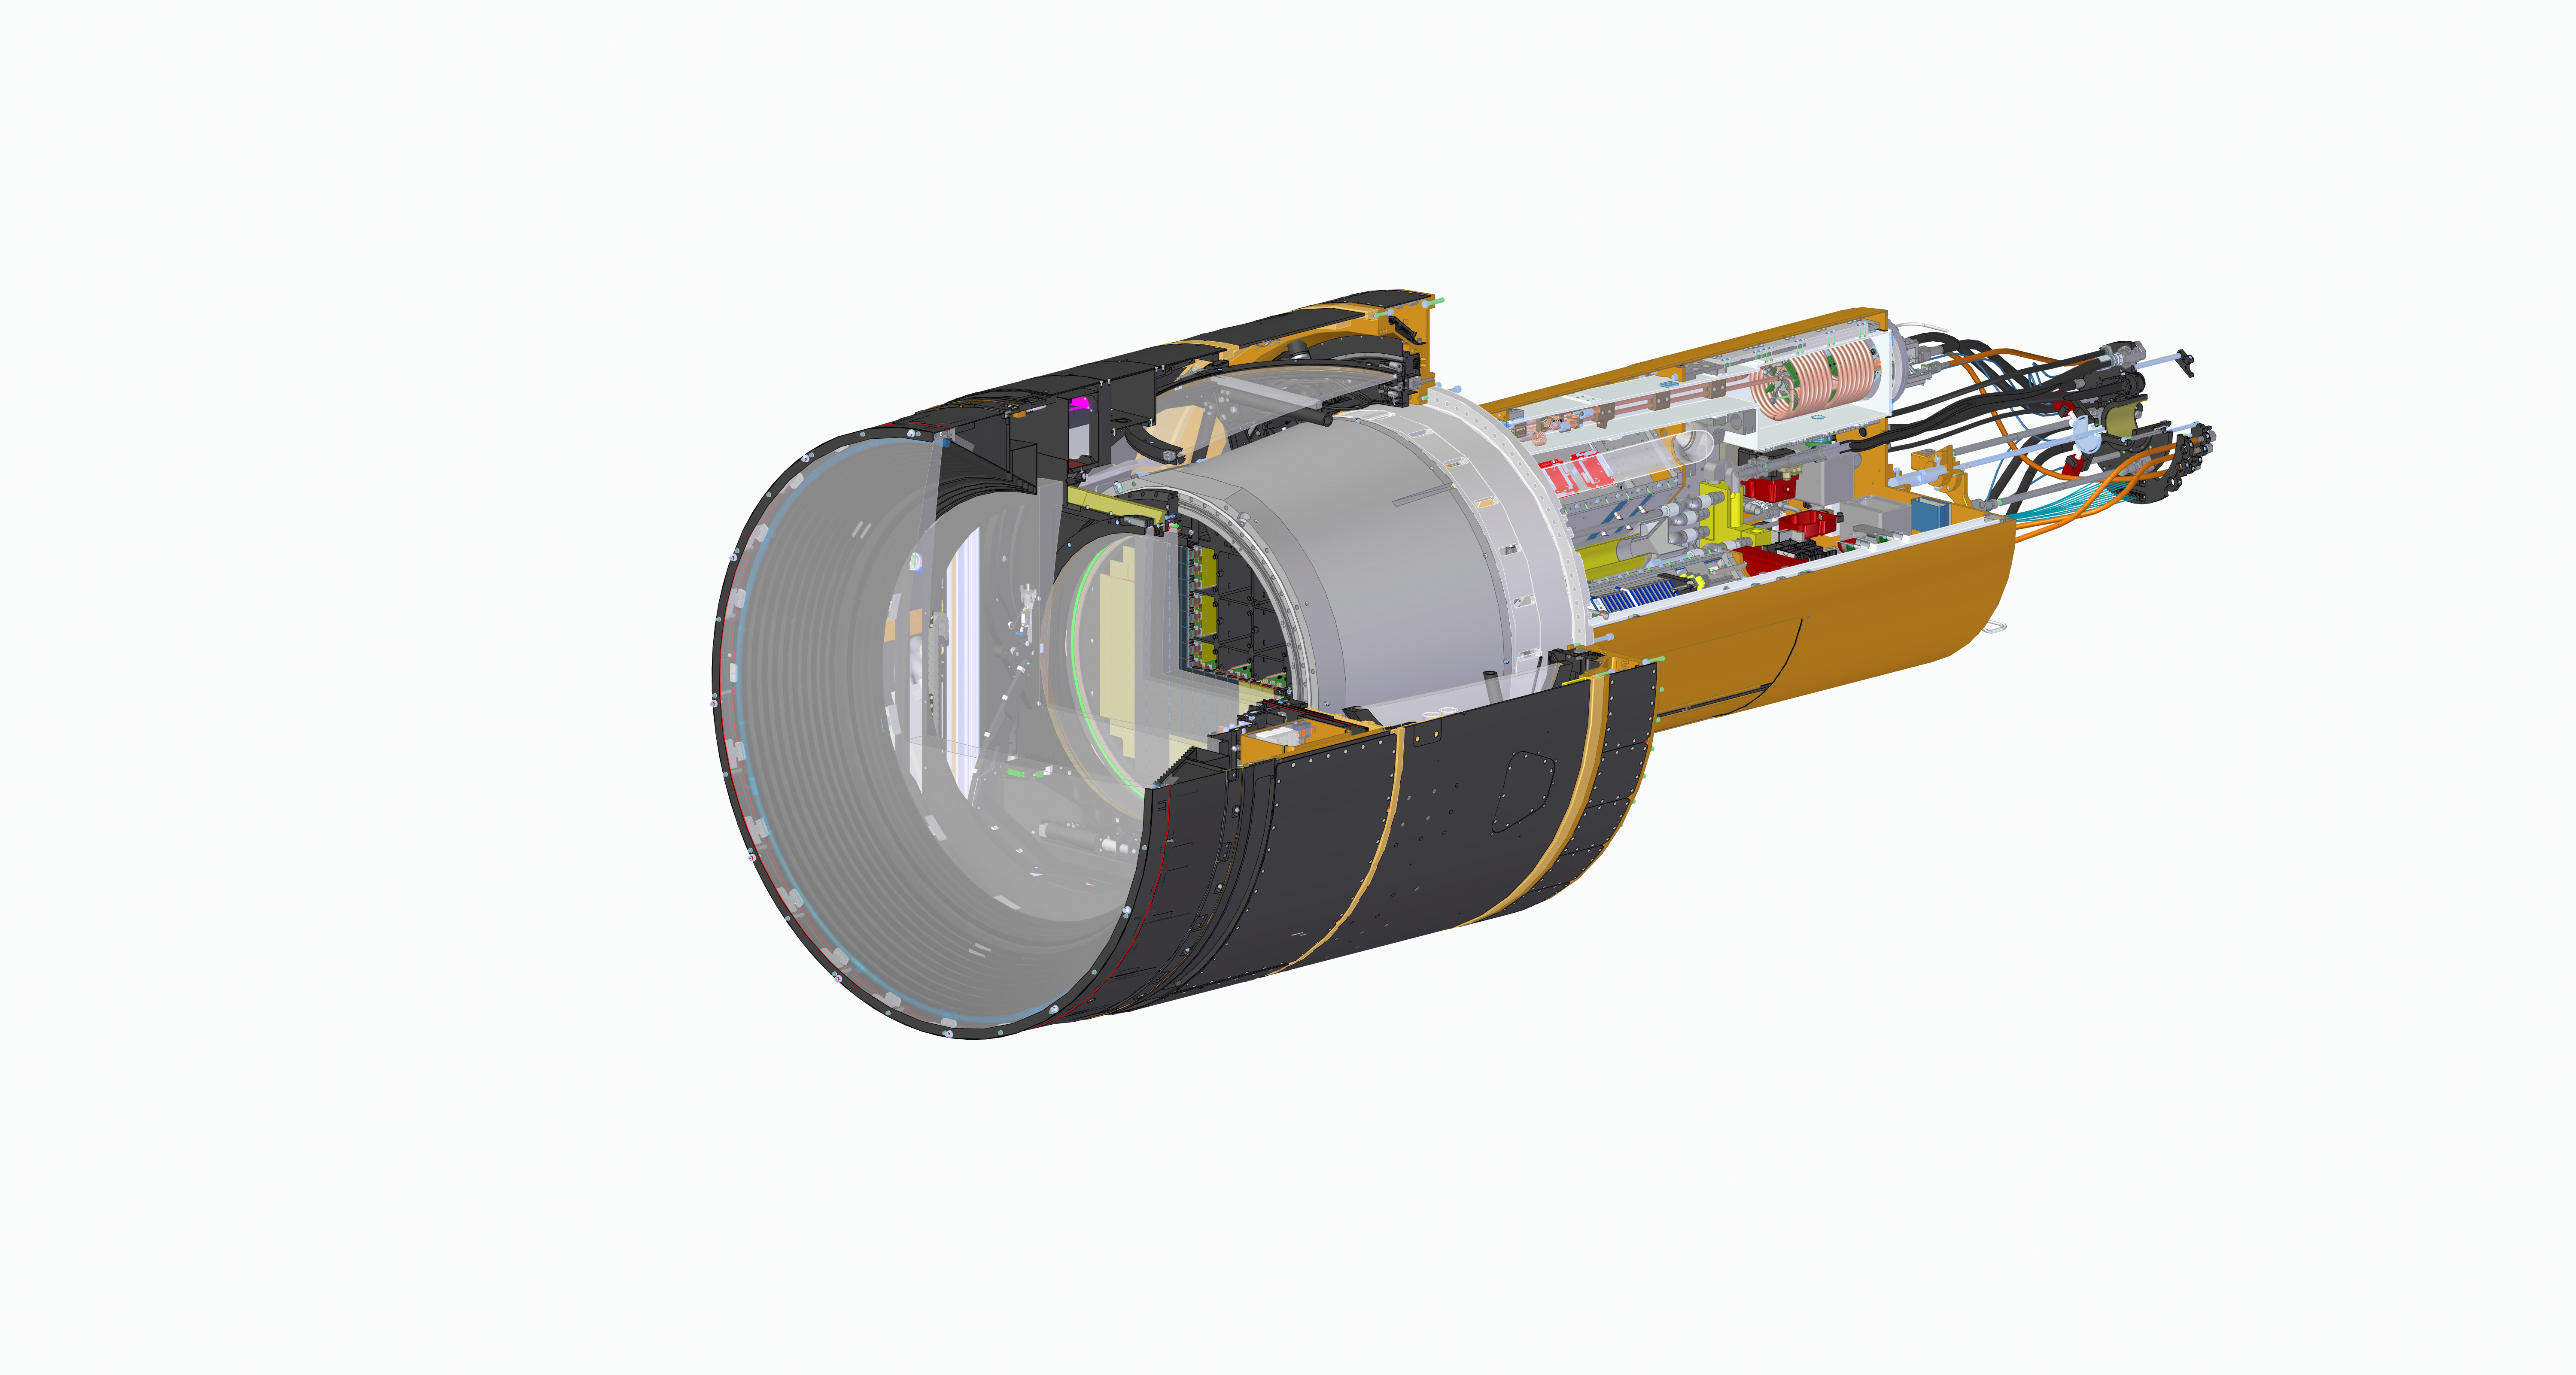

Rubin LSST camera section without spiral wrap

LSST Camera CAD View

Credit: Travis Lange/SLAC National Accelerator Lab